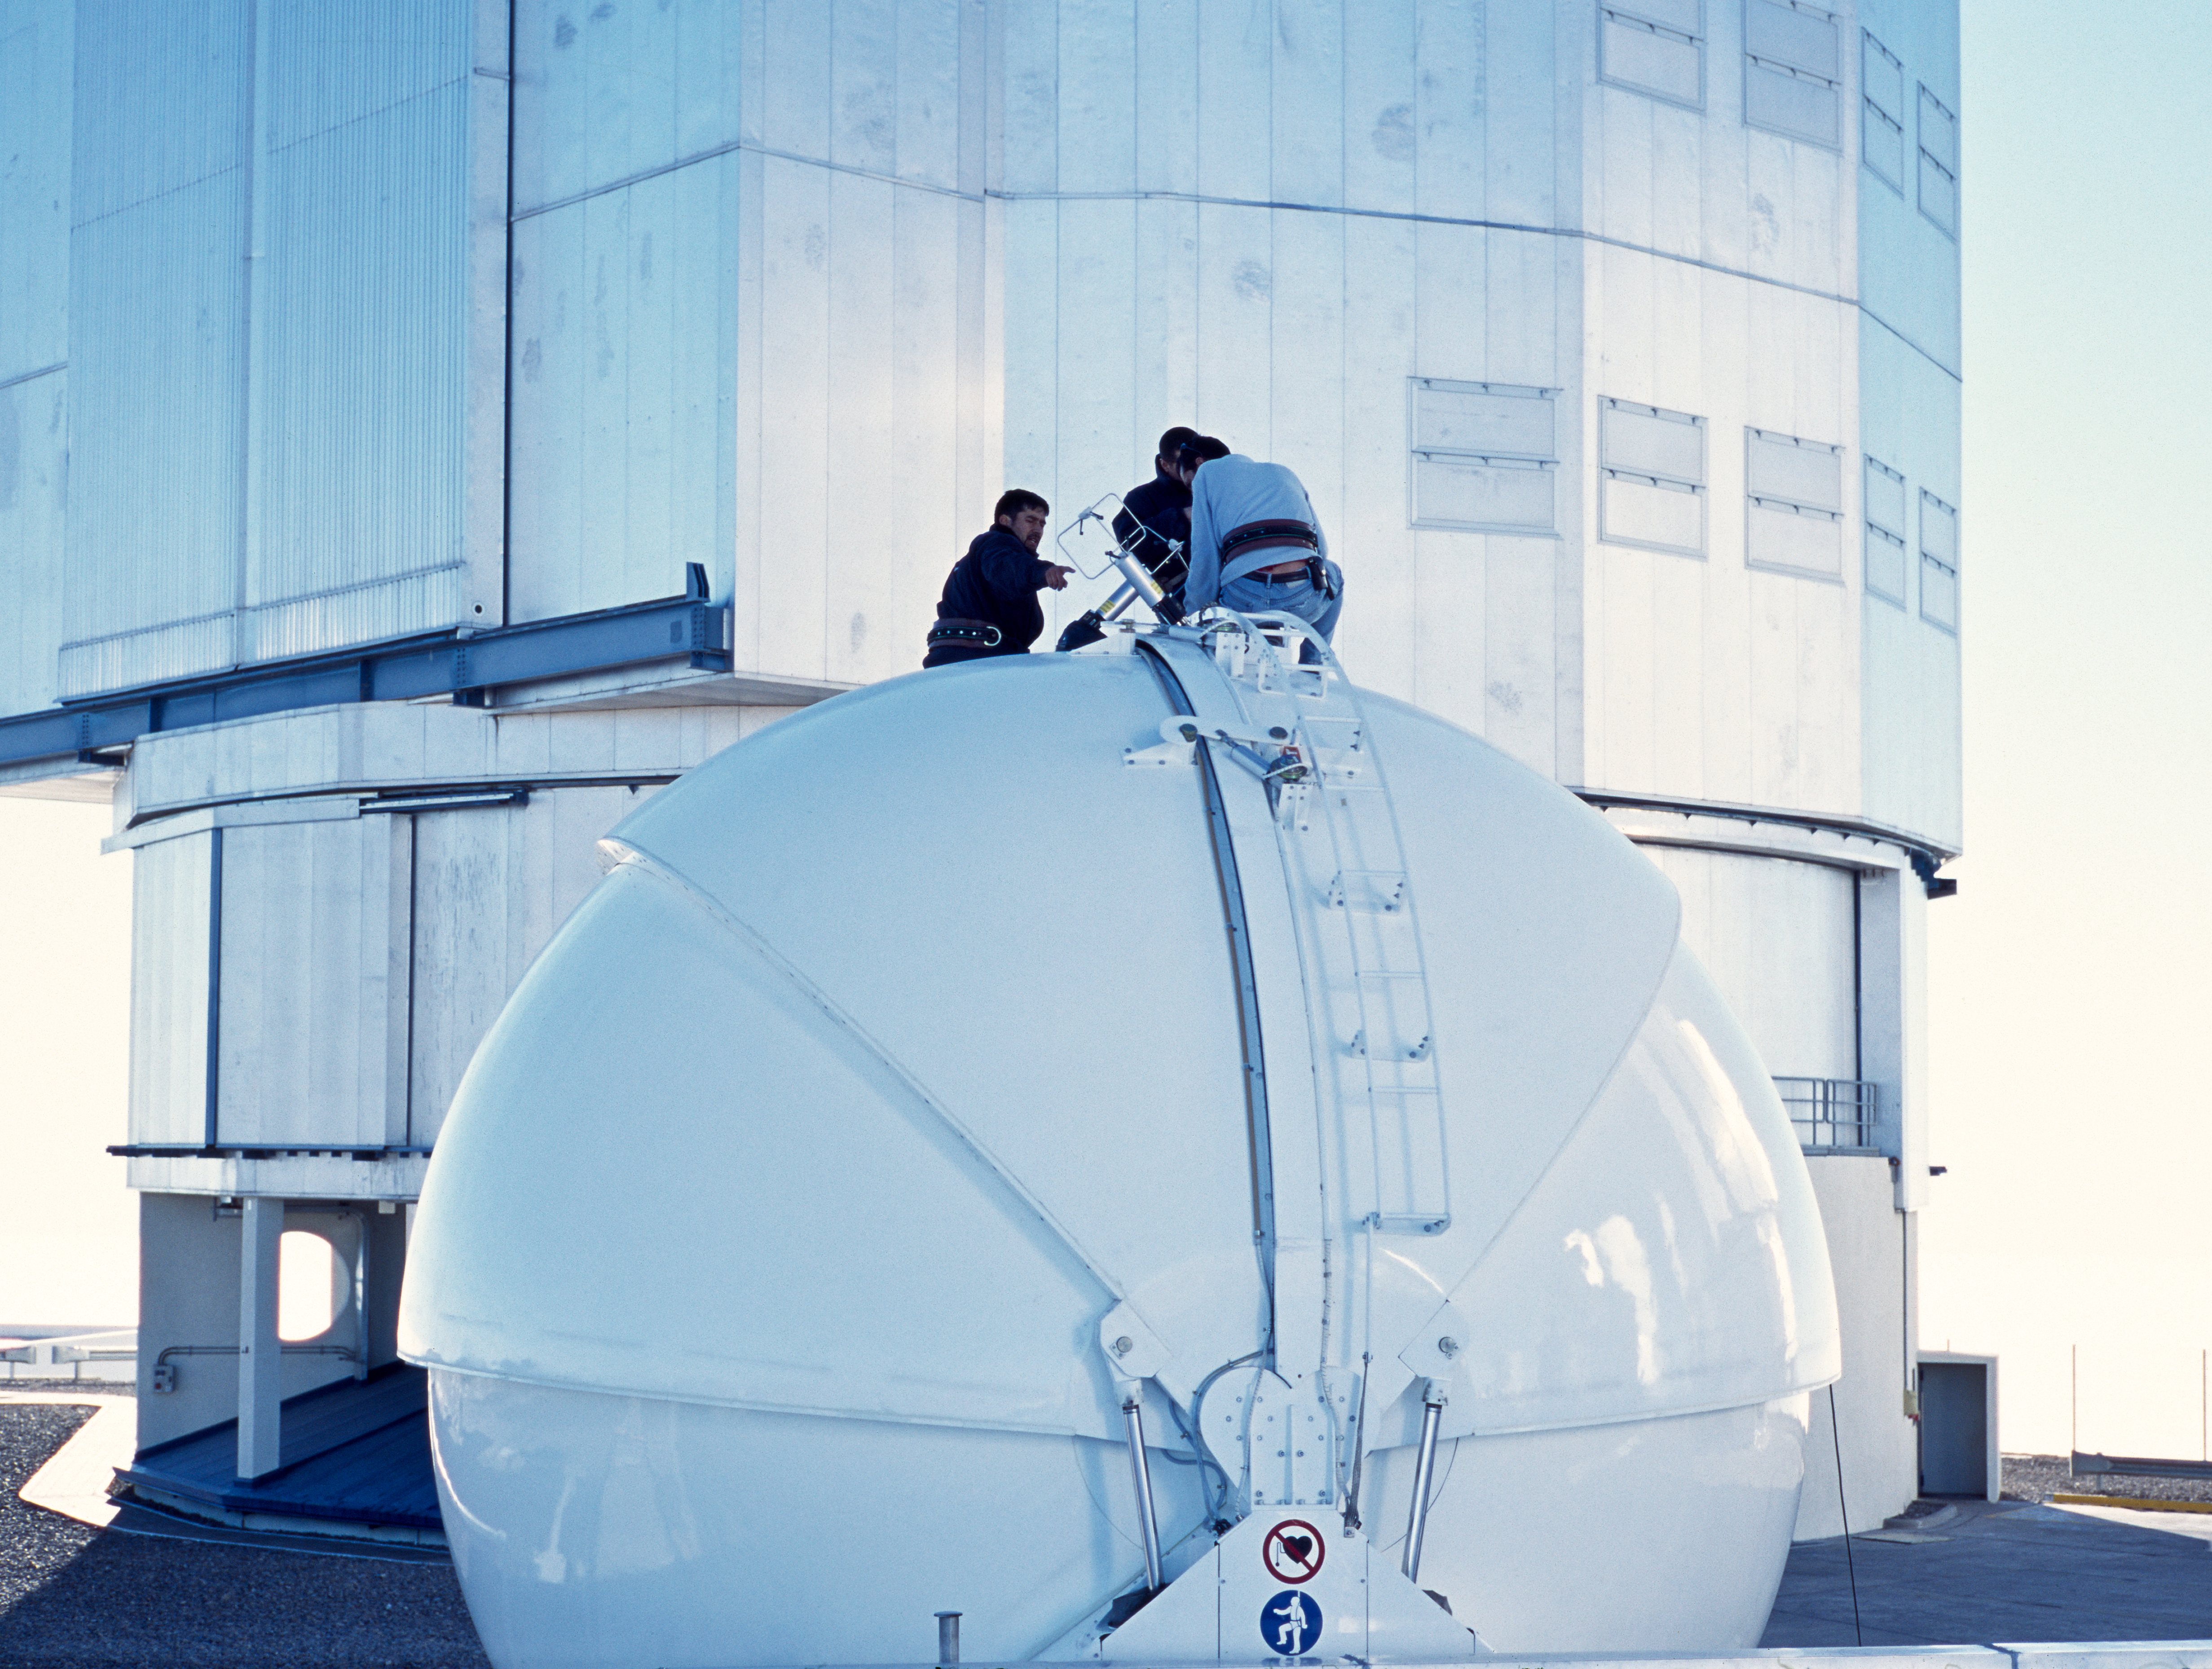

AT1

The Auxiliary Telescope 1, at Paranal Observatory in Chile. This image was obtained in December 2004.

Credit: ESO